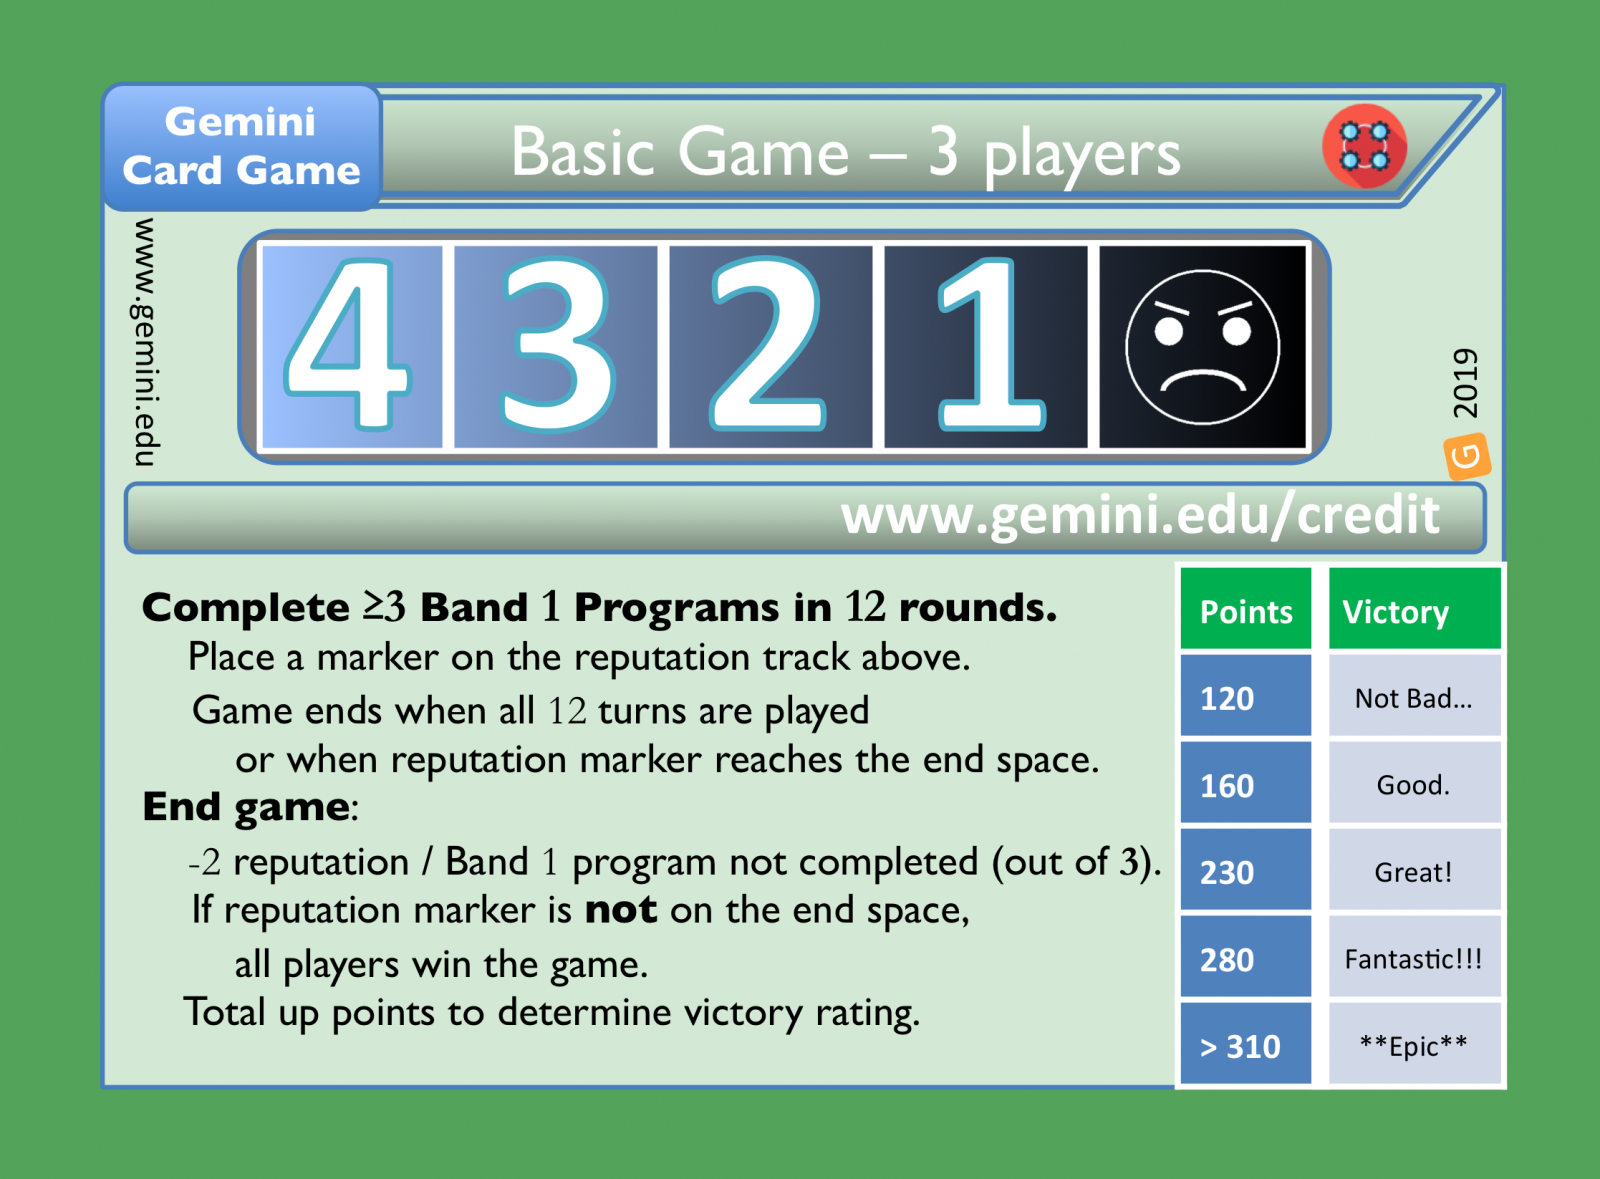

The Gemini Card Game

Credit: NOIRLab